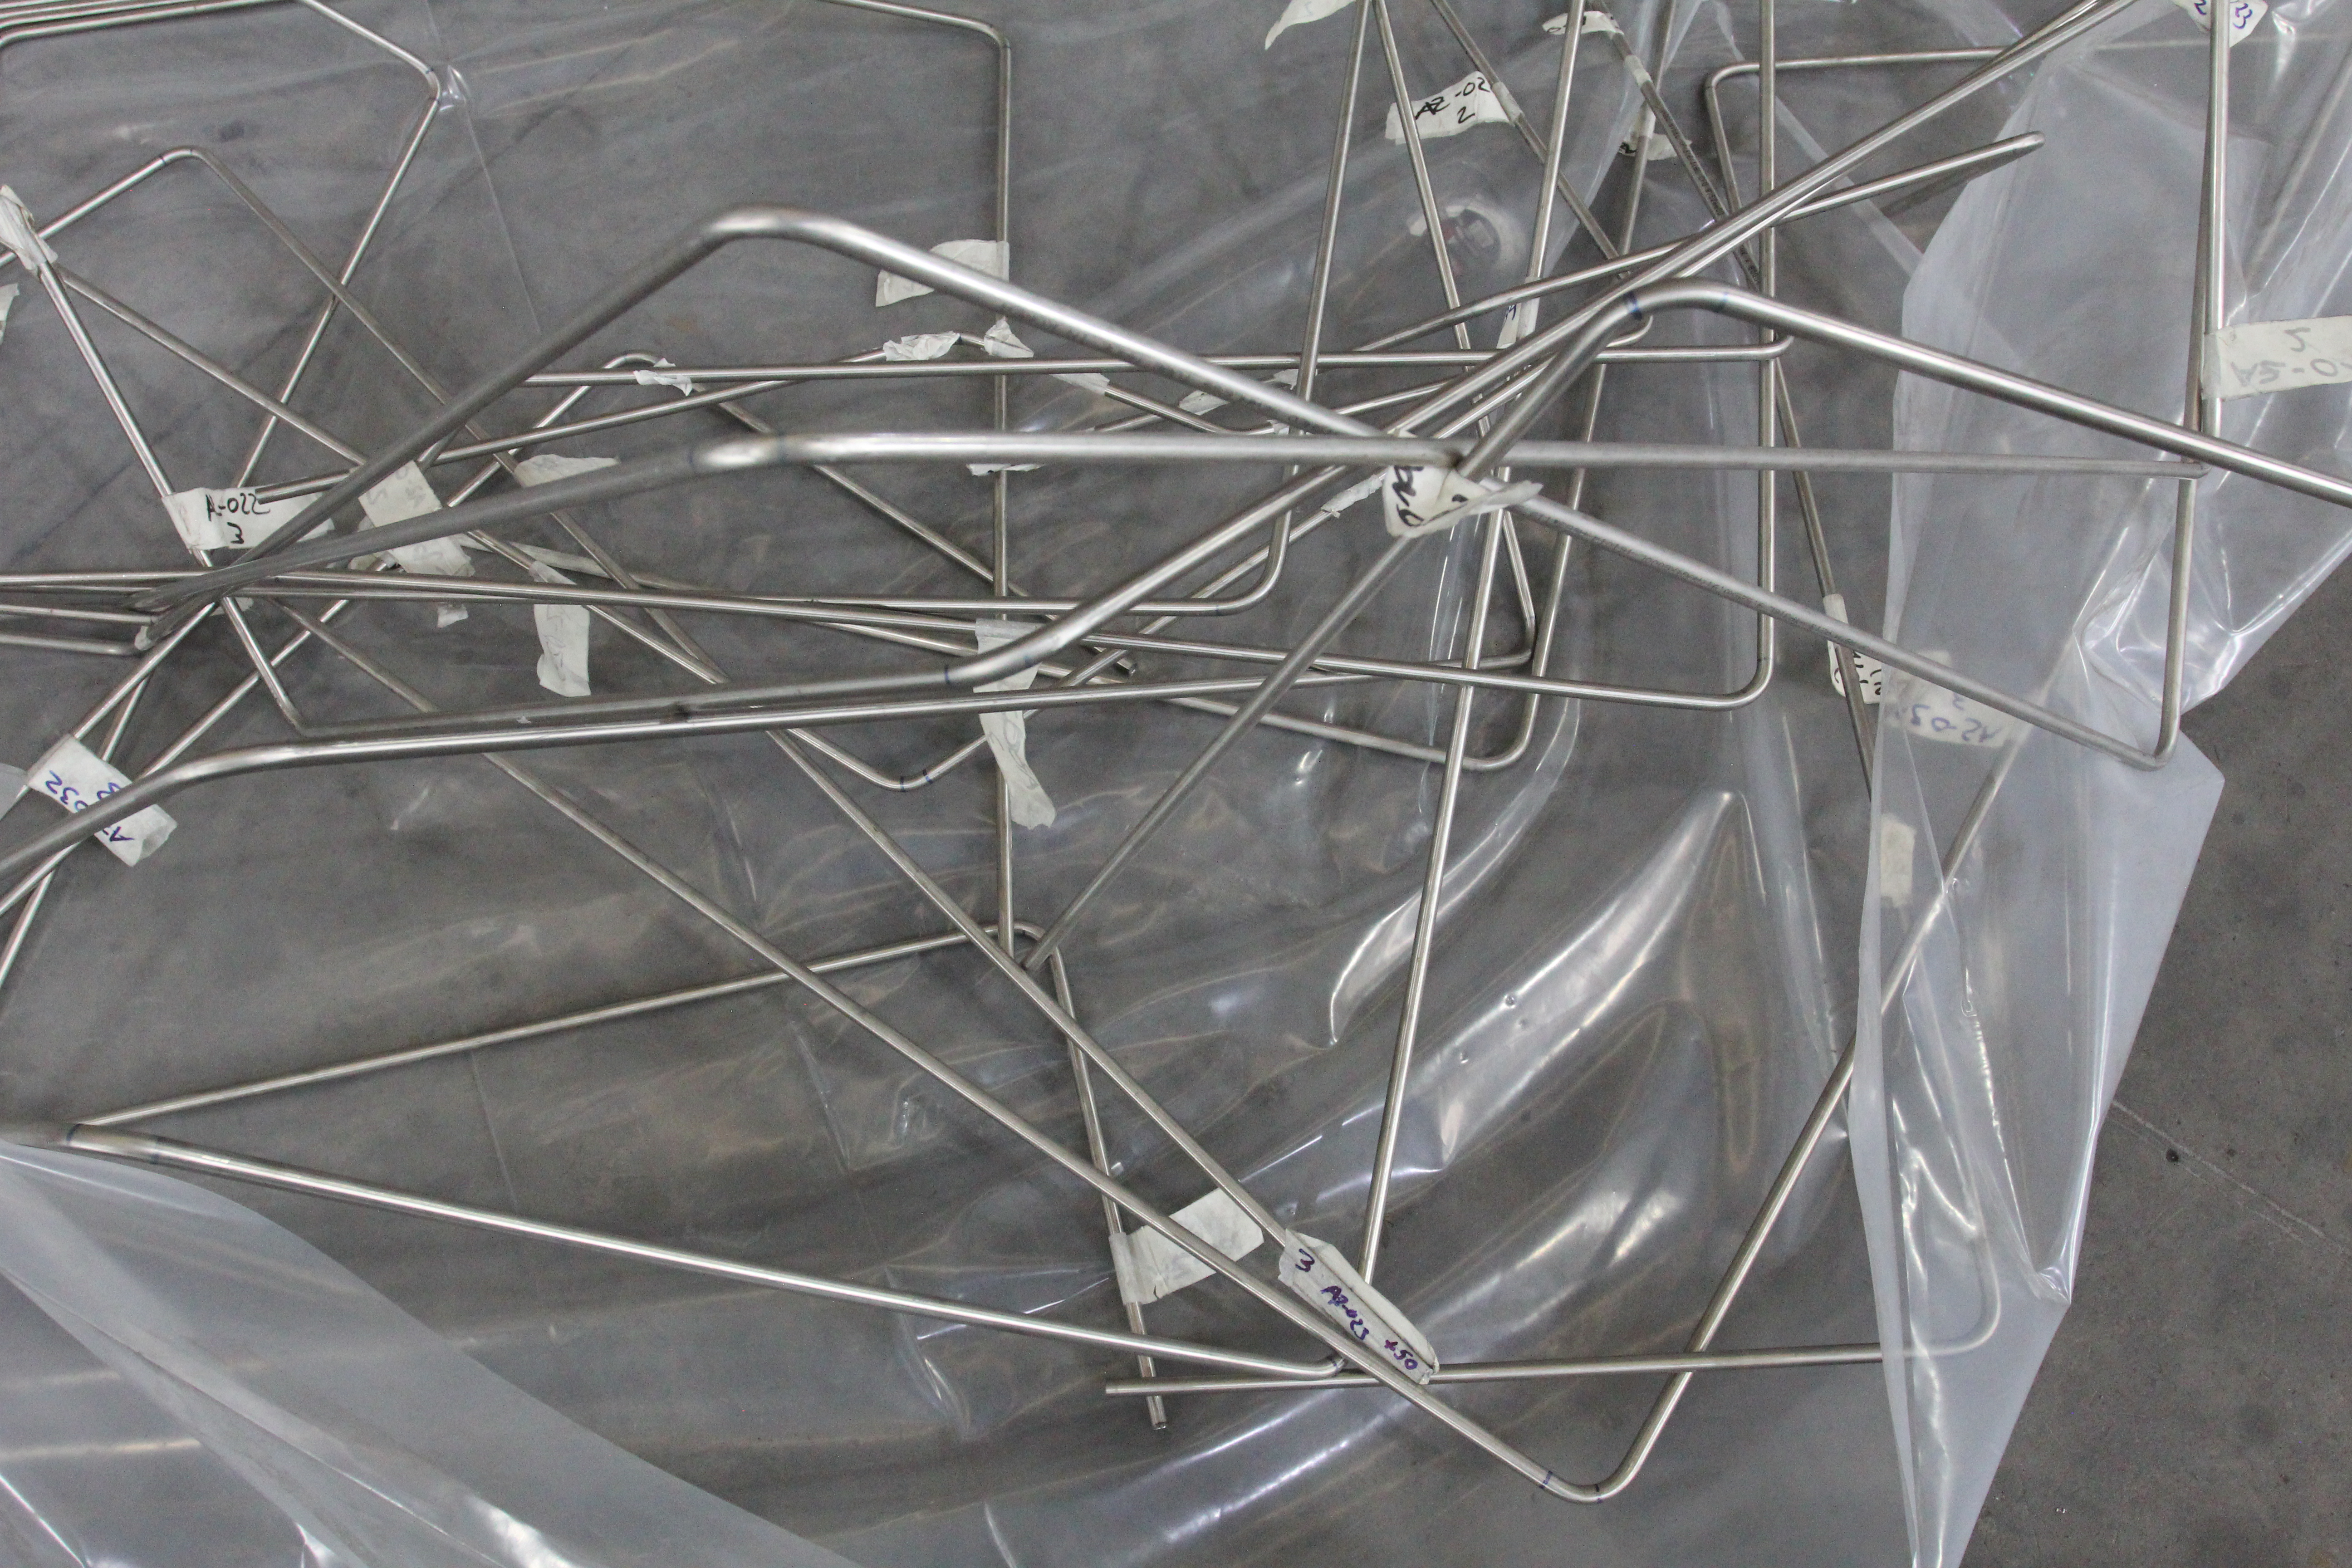

TMA Refrigeration Lines

These are the TMA refrigeration lines, after they have been fitted to the TMA and then removed again. They are bent to go around other features of the telescope, and their shape is preserved during shipping.

Credit: Rubin Observatory/NSF/AURA